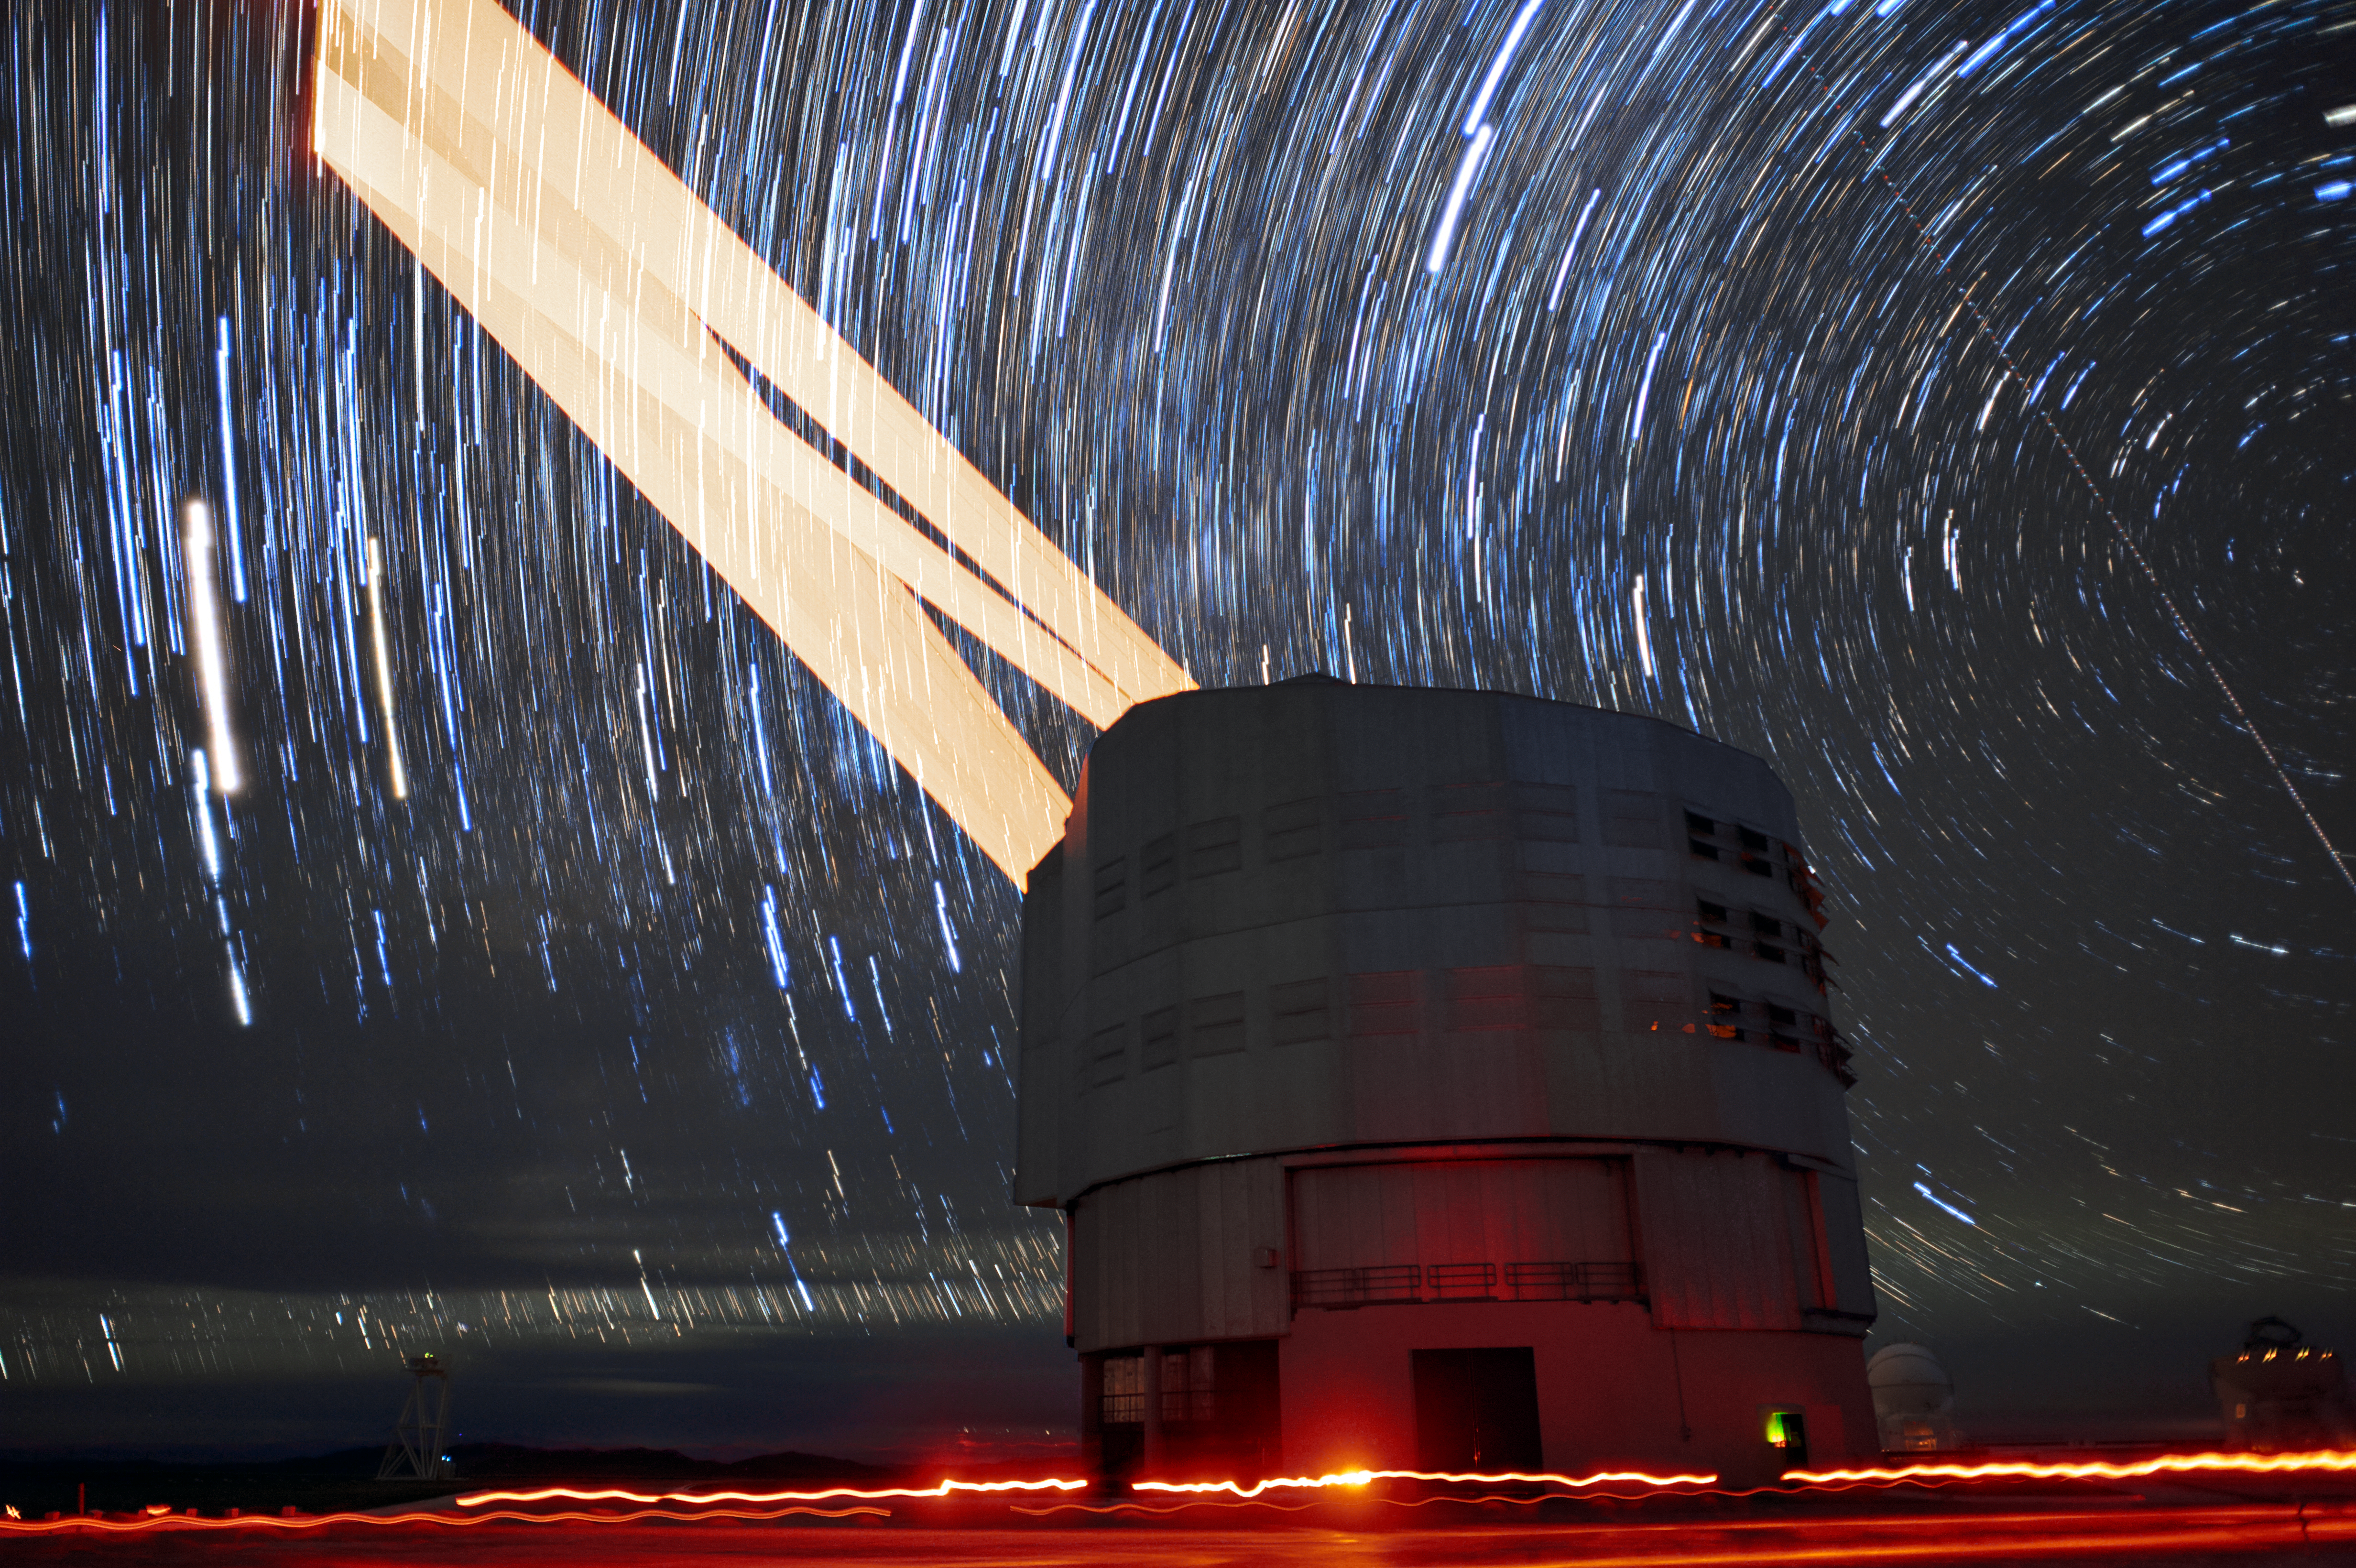

Laser tracks over Paranal

This long-exposure image shows the 4 Laser Guide Star Facility on ESO's Very Large Telescope (VLT) tracking an object throughout an observation. The lasers are an integral part of the adaptive optics system on the VLT, and allow astronomers to vastly reduce the atmospheric distortion present at even the best sites in the world for astronomy, including Paranal in Chile, the home of the VLT.

Credit: F. Kamphues/ESO